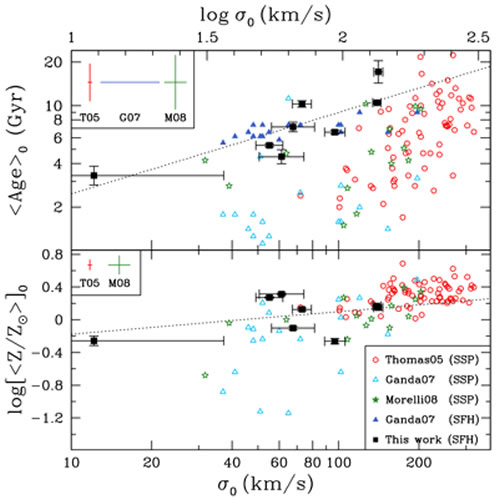

Unveiling Galaxy Bulge Formation with Gemini/GMOS

Average light-weighted age (top) and Z (bottom) as a function of σ0. Black Solid Squares: light-weighted values from the full population synthesis fits to the Gemini/GMOS data. Red Open Circles: The low-density environment ellipticals from Thomas et al. (2005) with SSP-equivalent values. Light Blue Open Triangles: Ganda et al. (2007) spirals (Sb–Sd) with SSP-equivalent values. Dark Blue Solid Triangles: Ganda et al. (2007) spirals where they account for an exponential SFH in their modeling, thus these represent average values. Green Open Stars: Morelli et al. (2008) cluster S0 and spirals (S0–Sbc) with SSP-equivalent values. Error bars on all parameters for our data are shown on each point. The legend in the top left corner of each panel shows the average errors for the literature samples, when provided.

Credit: International Gemini Observatory/NOIRLab/NSF/AURA